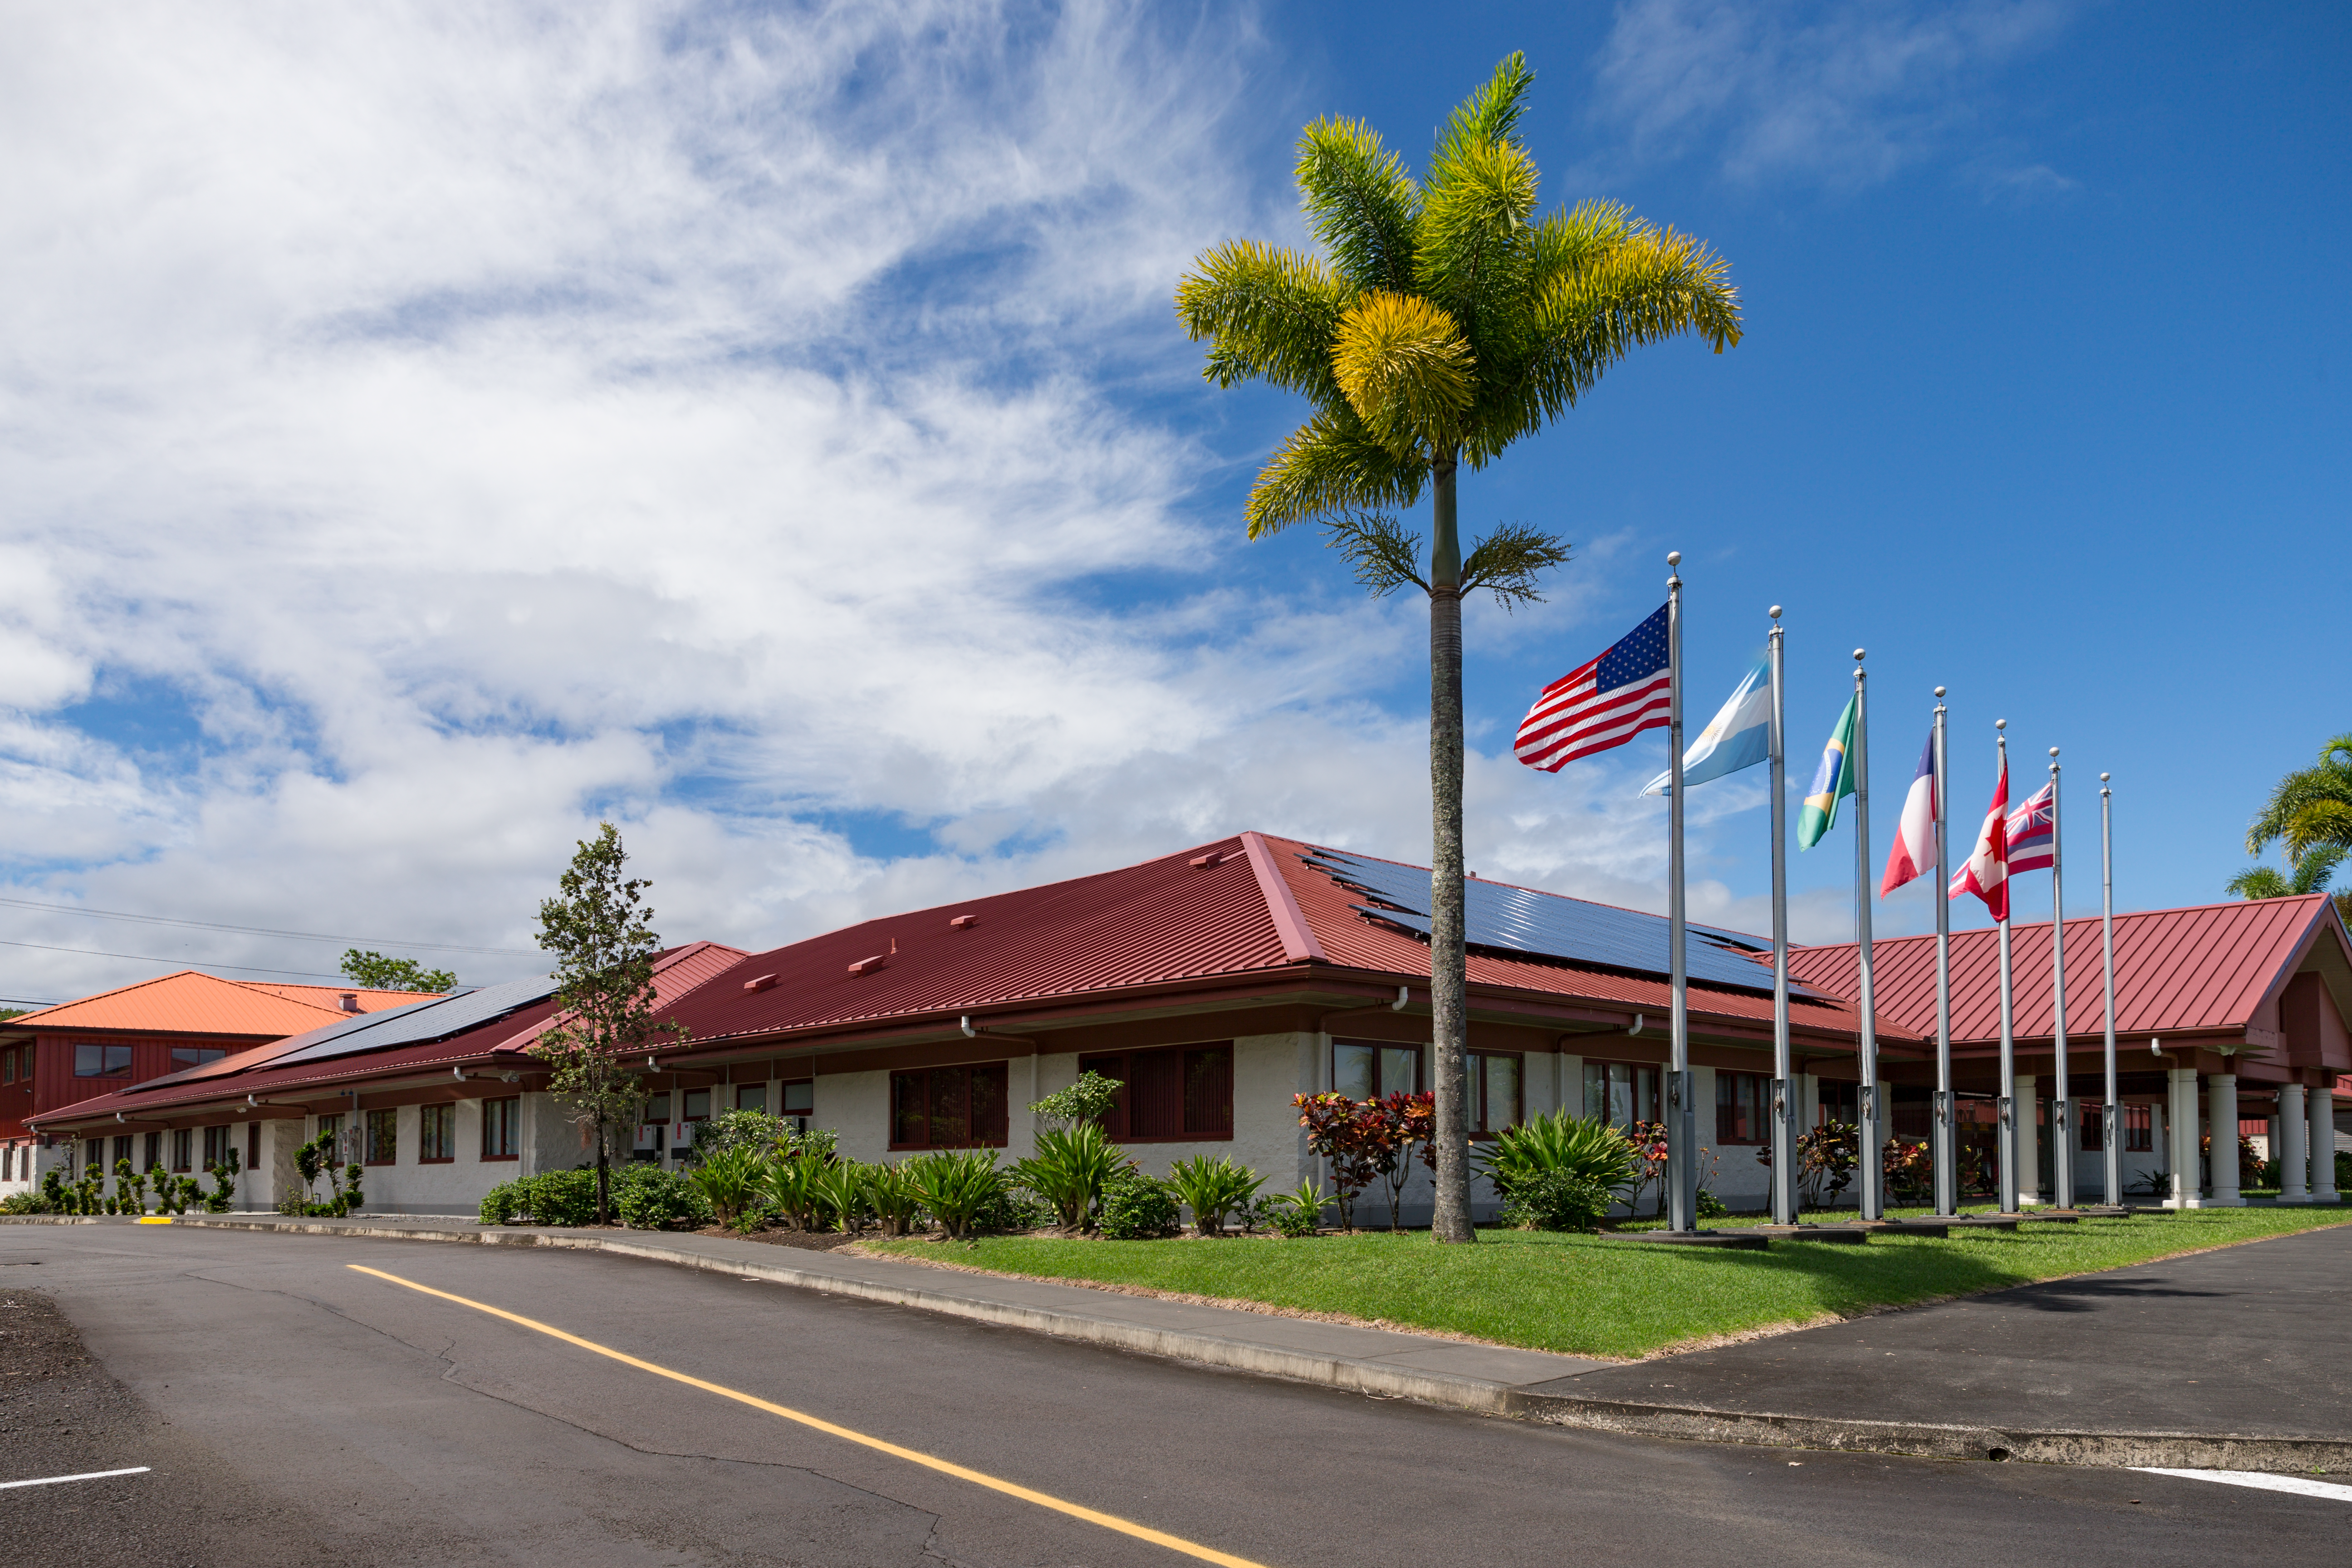

Photovoltaic panels on the roof of Gemini North Base

Solar panels on the roof of Gemini North Base, Gemini Observatory.

Credit: International Gemini Observatory/NSF NOIRLab/AURA/J. Pollard